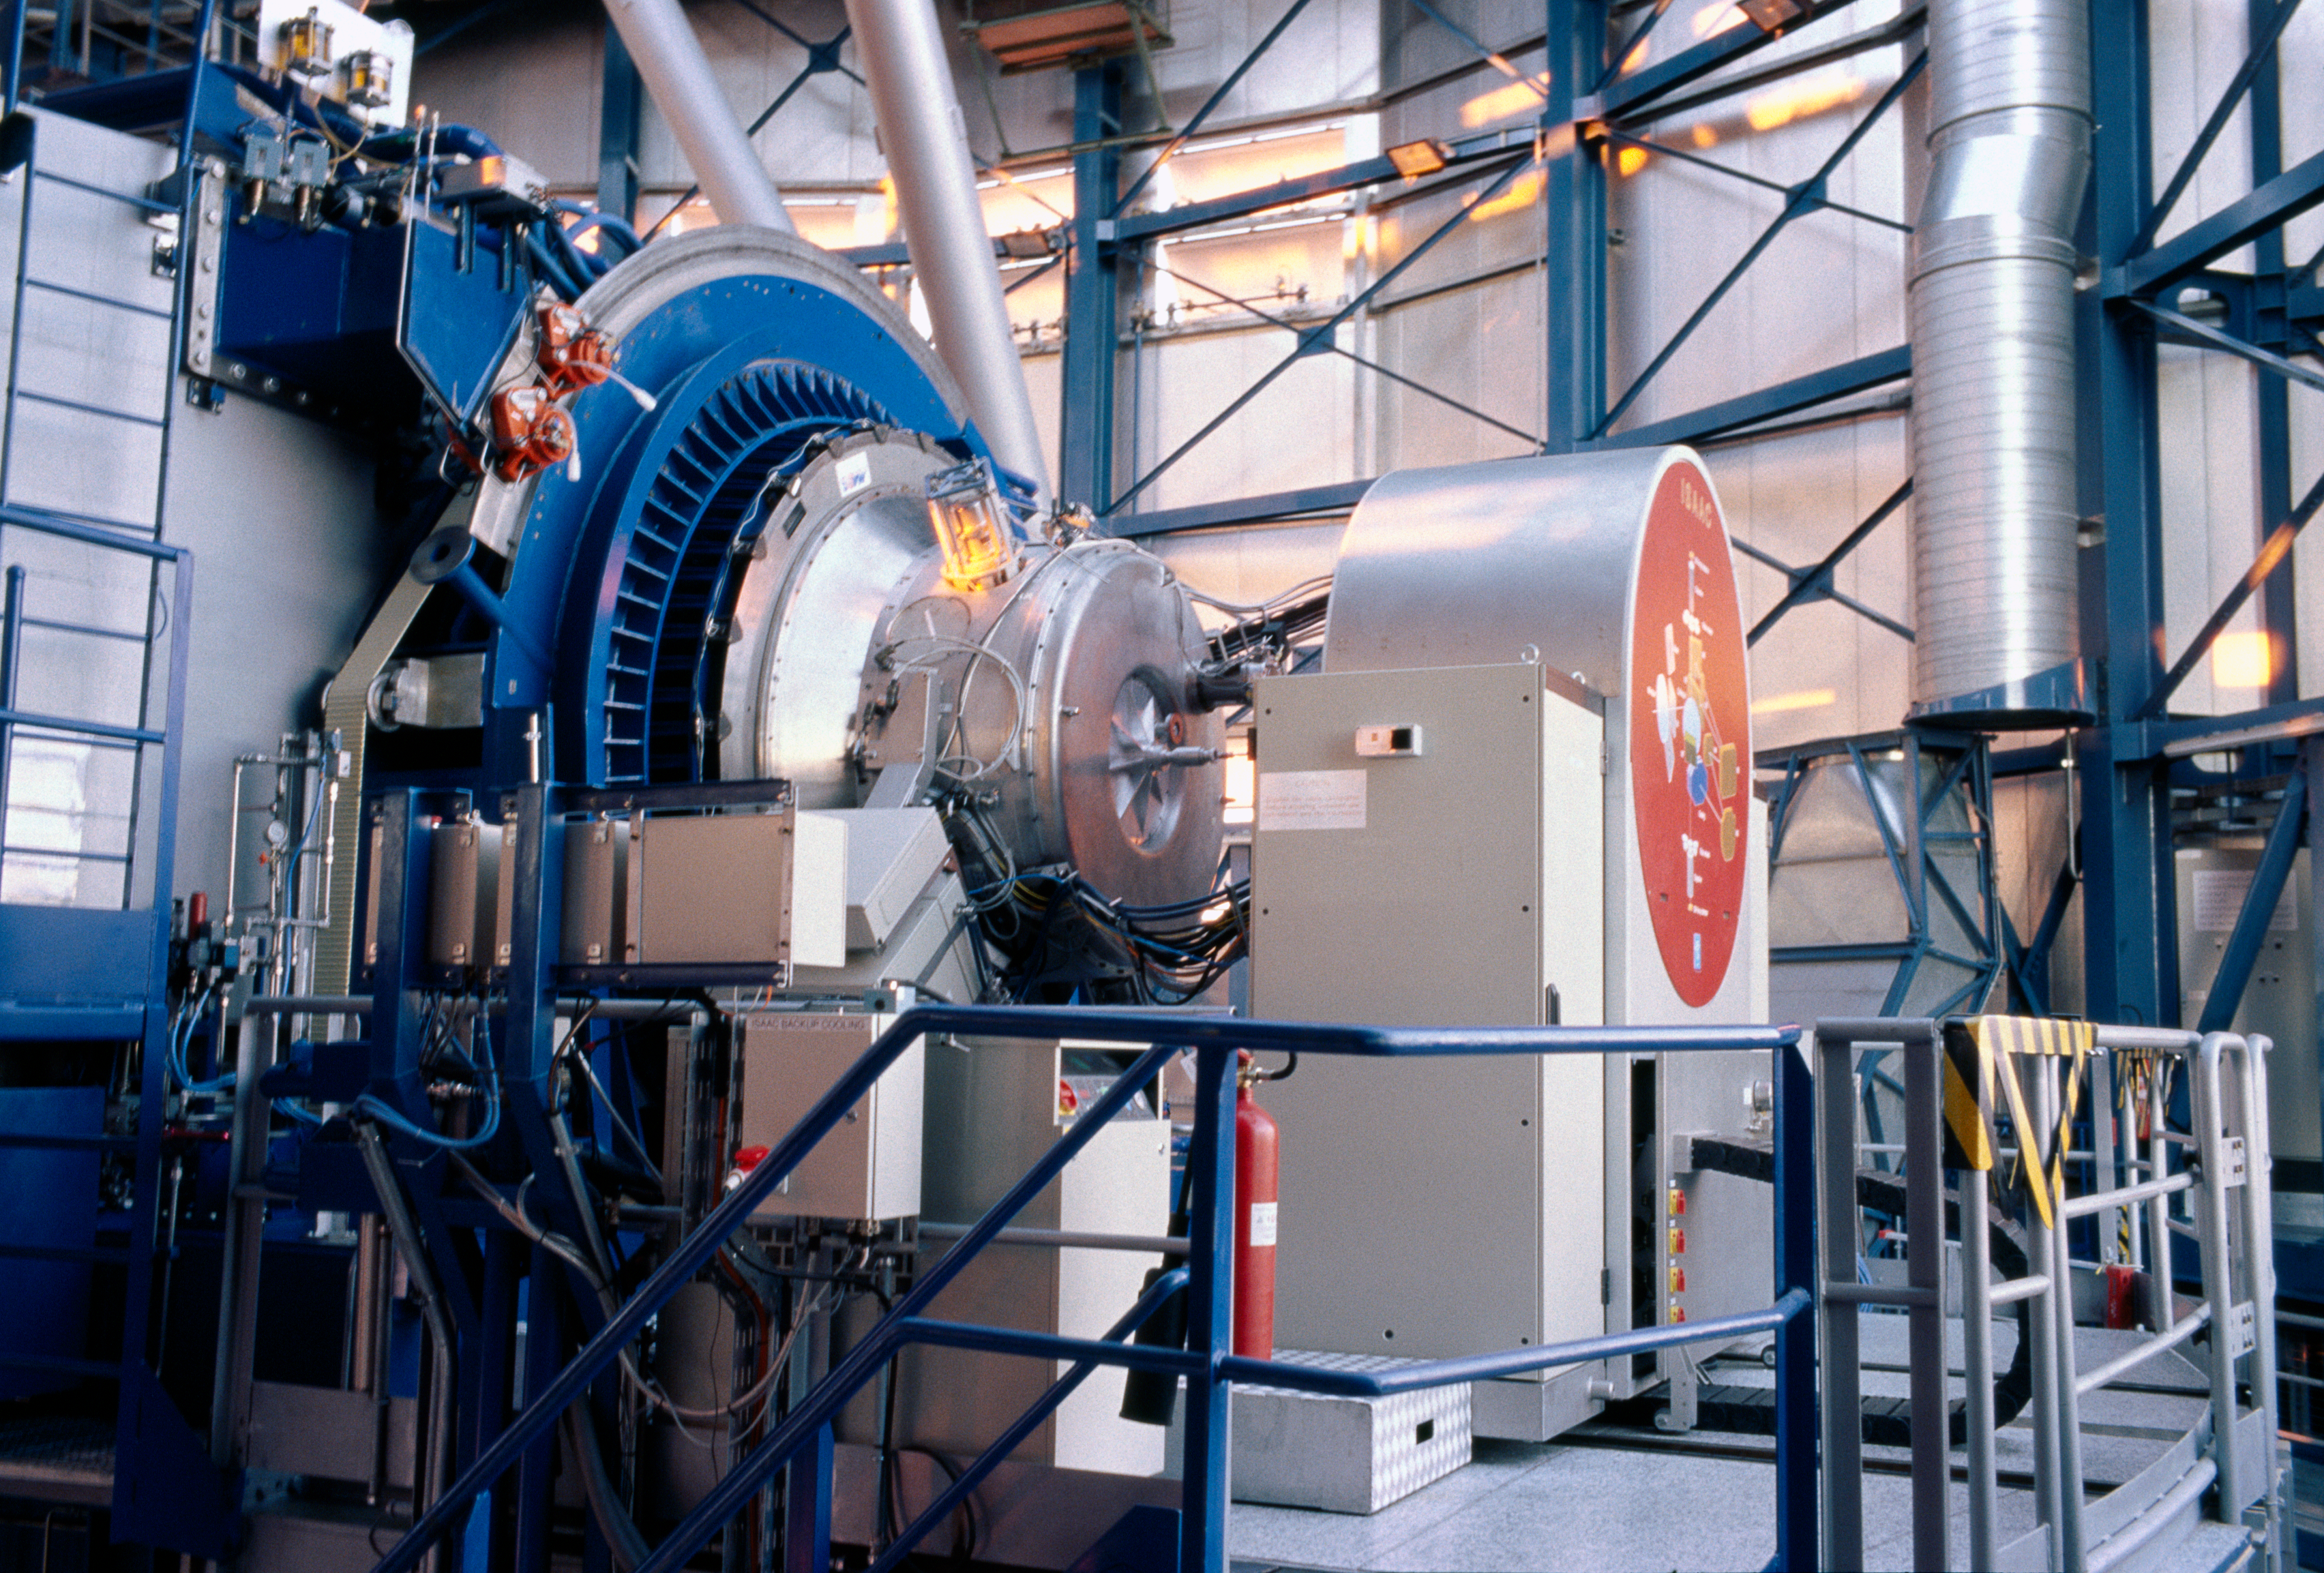

ISAAC

ISAAC, the Infrared Spectrometer And Array Camera, is mounted on Antu, the first VLT Unit Telescope. This instrument analysis the infrared light with wavelength from 1 to 5 microns. It can both take images and disperse the light in spectra. The instrument's optics and detector are kept at very low temperature in a vacuum vessel.

Credit: ESO